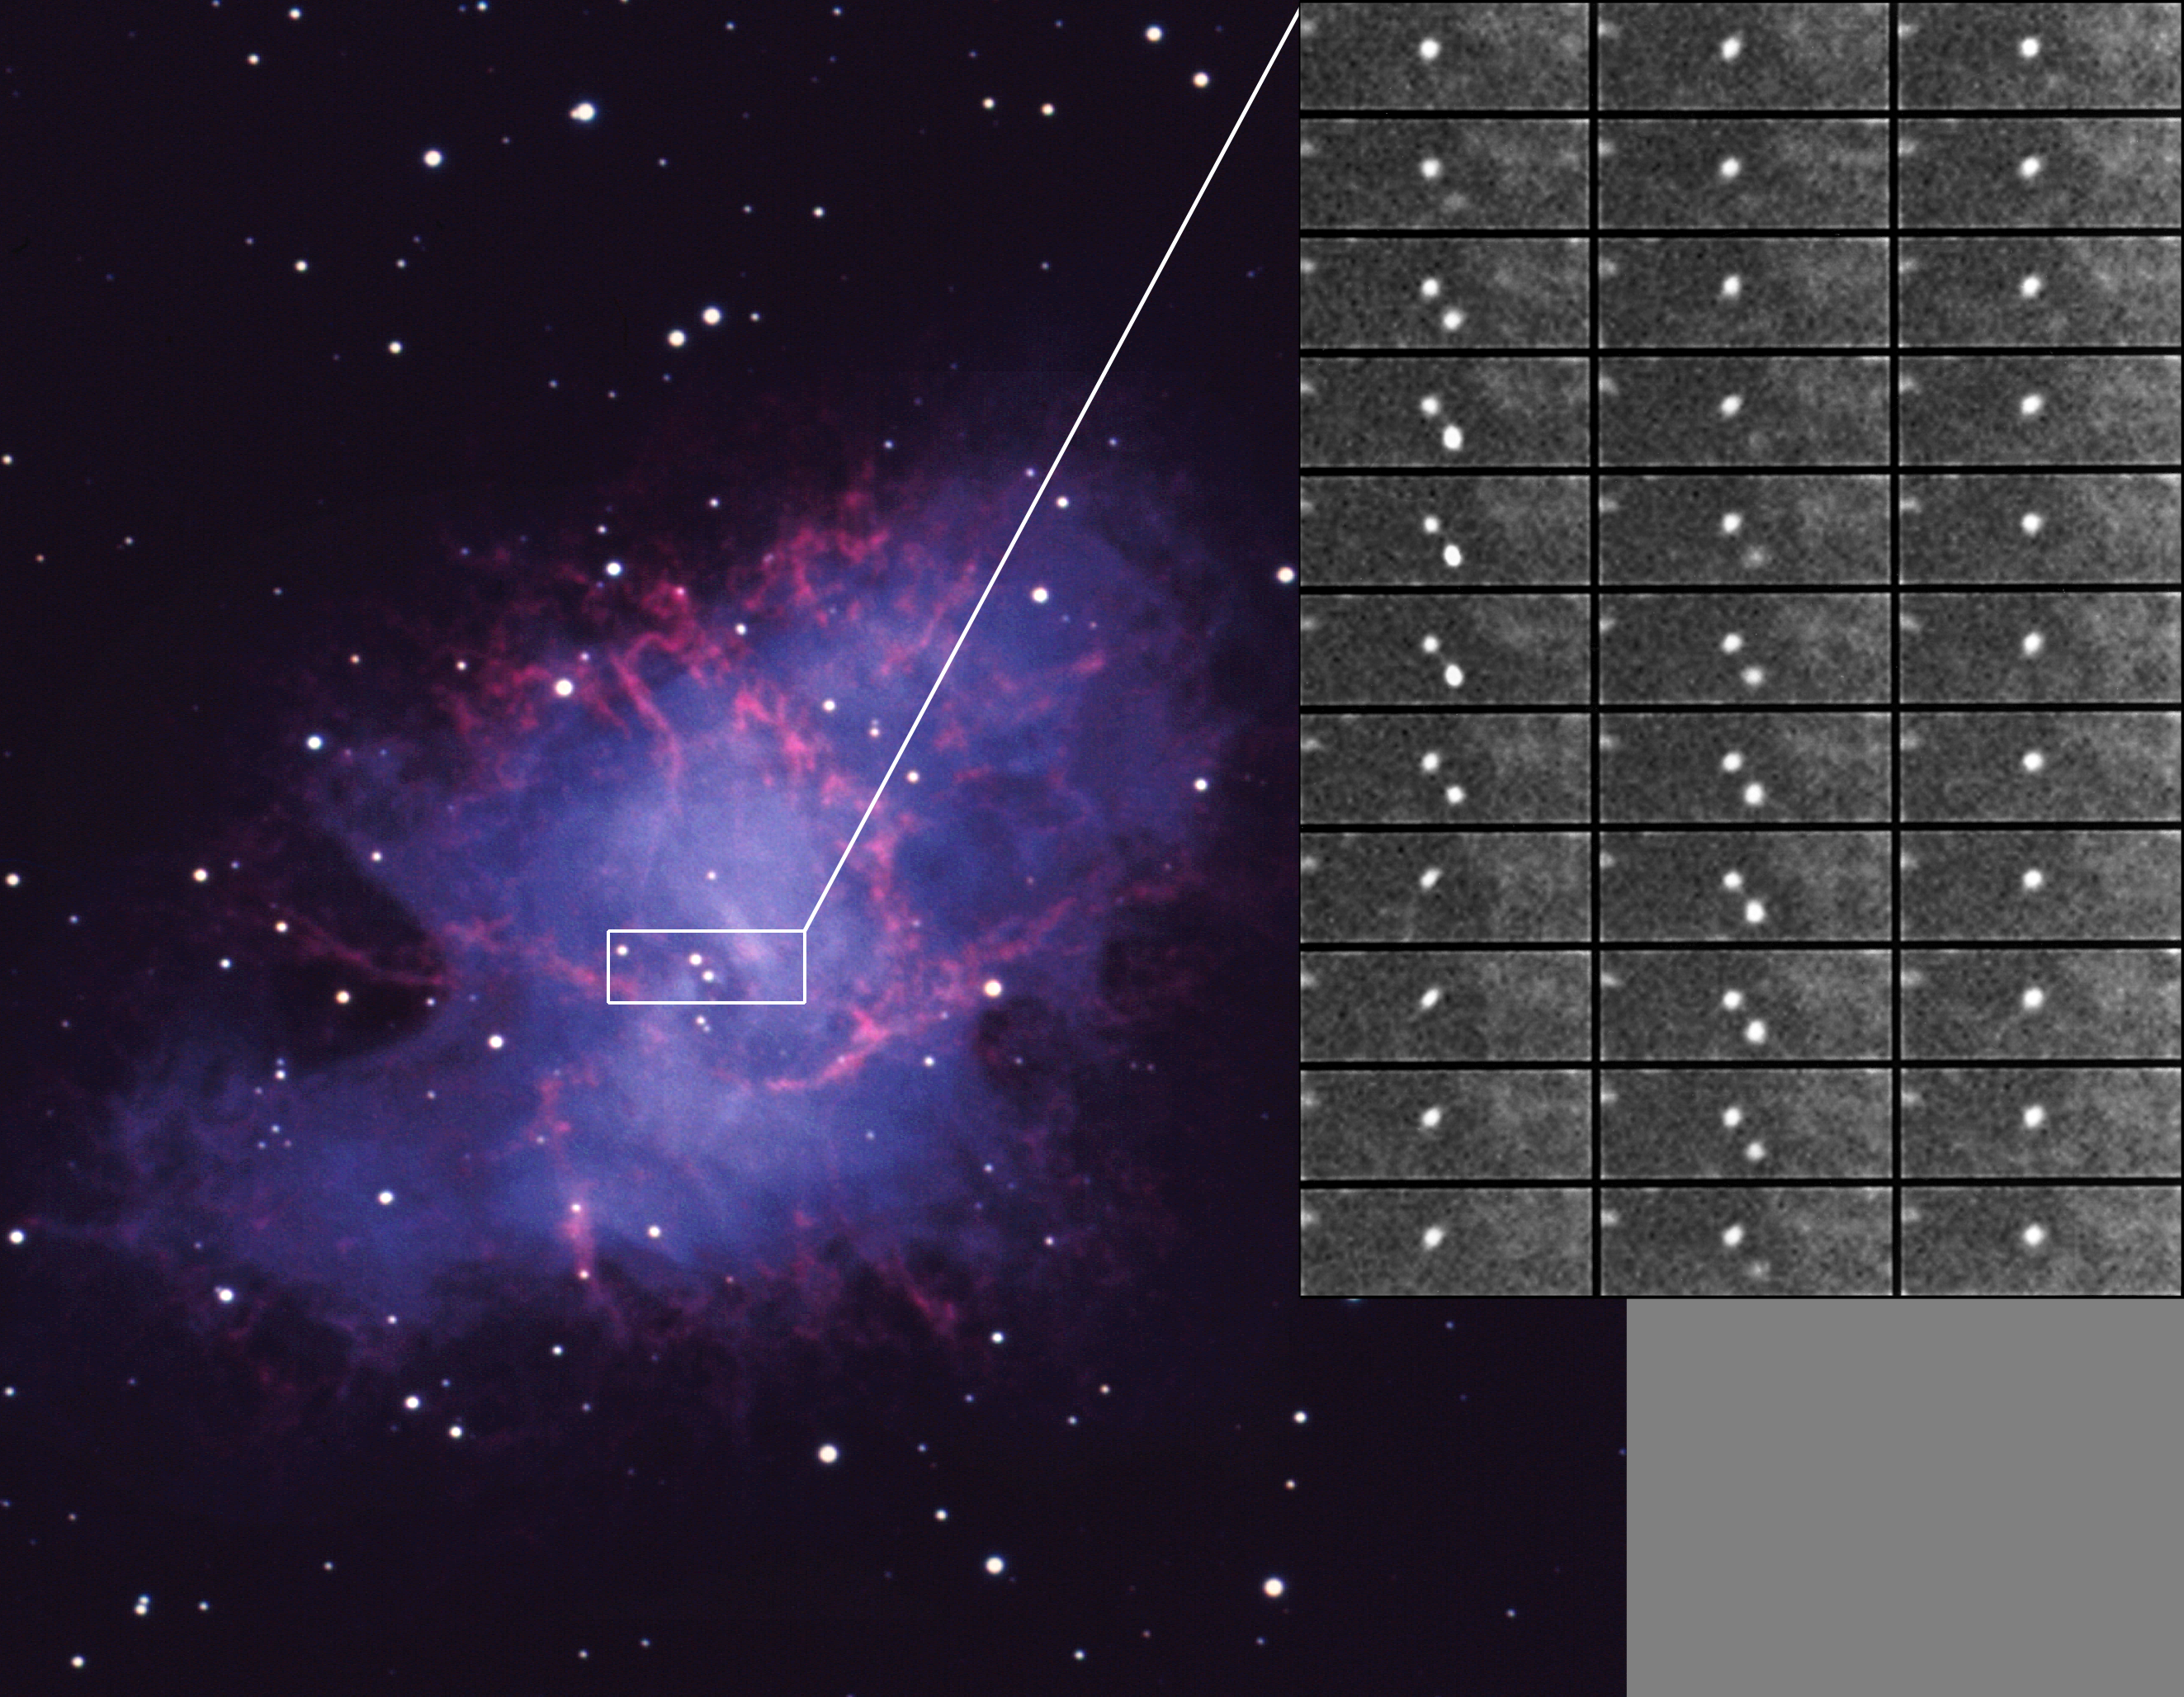

The Crab Nebula and Pulsar

This picture shows a time sequence for the pulsar in the Crab nebula, shown in context against an image, also taken with the Kitt Peak 4-meter Mayall telescope. Both the nebula and its central pulsar were created by a supernova explosion in the year 1054 A.D. The enlarged region is a mosaic of 33 time slices, ordered from top to bottom and from left to right. Each slice represents approximately one millisecond in the period of the pulsar. The brighter, primary pulse is visible in the first column: the weaker, broader inter-pulse can be seen in the second column. An animated sequence is available as an MPEG movie (86kb) and as a flattened QuickTime movie (1Mb). These data were taken with the Kitt Peak Photon Counting Array (KPCA) at the Kitt Peak 4-meter Mayall telescope during the night of 20 October 1989, using a standard B-band optical filter, and represent a phased accumulation of almost two hours of observation. The observed period at the telescope was 33.36702 milliseconds. Due to poor weather and a long exposure seeing of more than 3.5 arc seconds, each slice was sharpened by computer image processing before making the mosaic. The KPCA was capable of millisecond time resolution for both imaging and spectroscopy, predominantly at blue wavelengths. The instrument and the pulsar observations are discussed in P.A.S.P., v104, p263, 1992. (If you need more details, please contact me.)

Credit: N.A.Sharp/NOIRLab/NSF/AURA